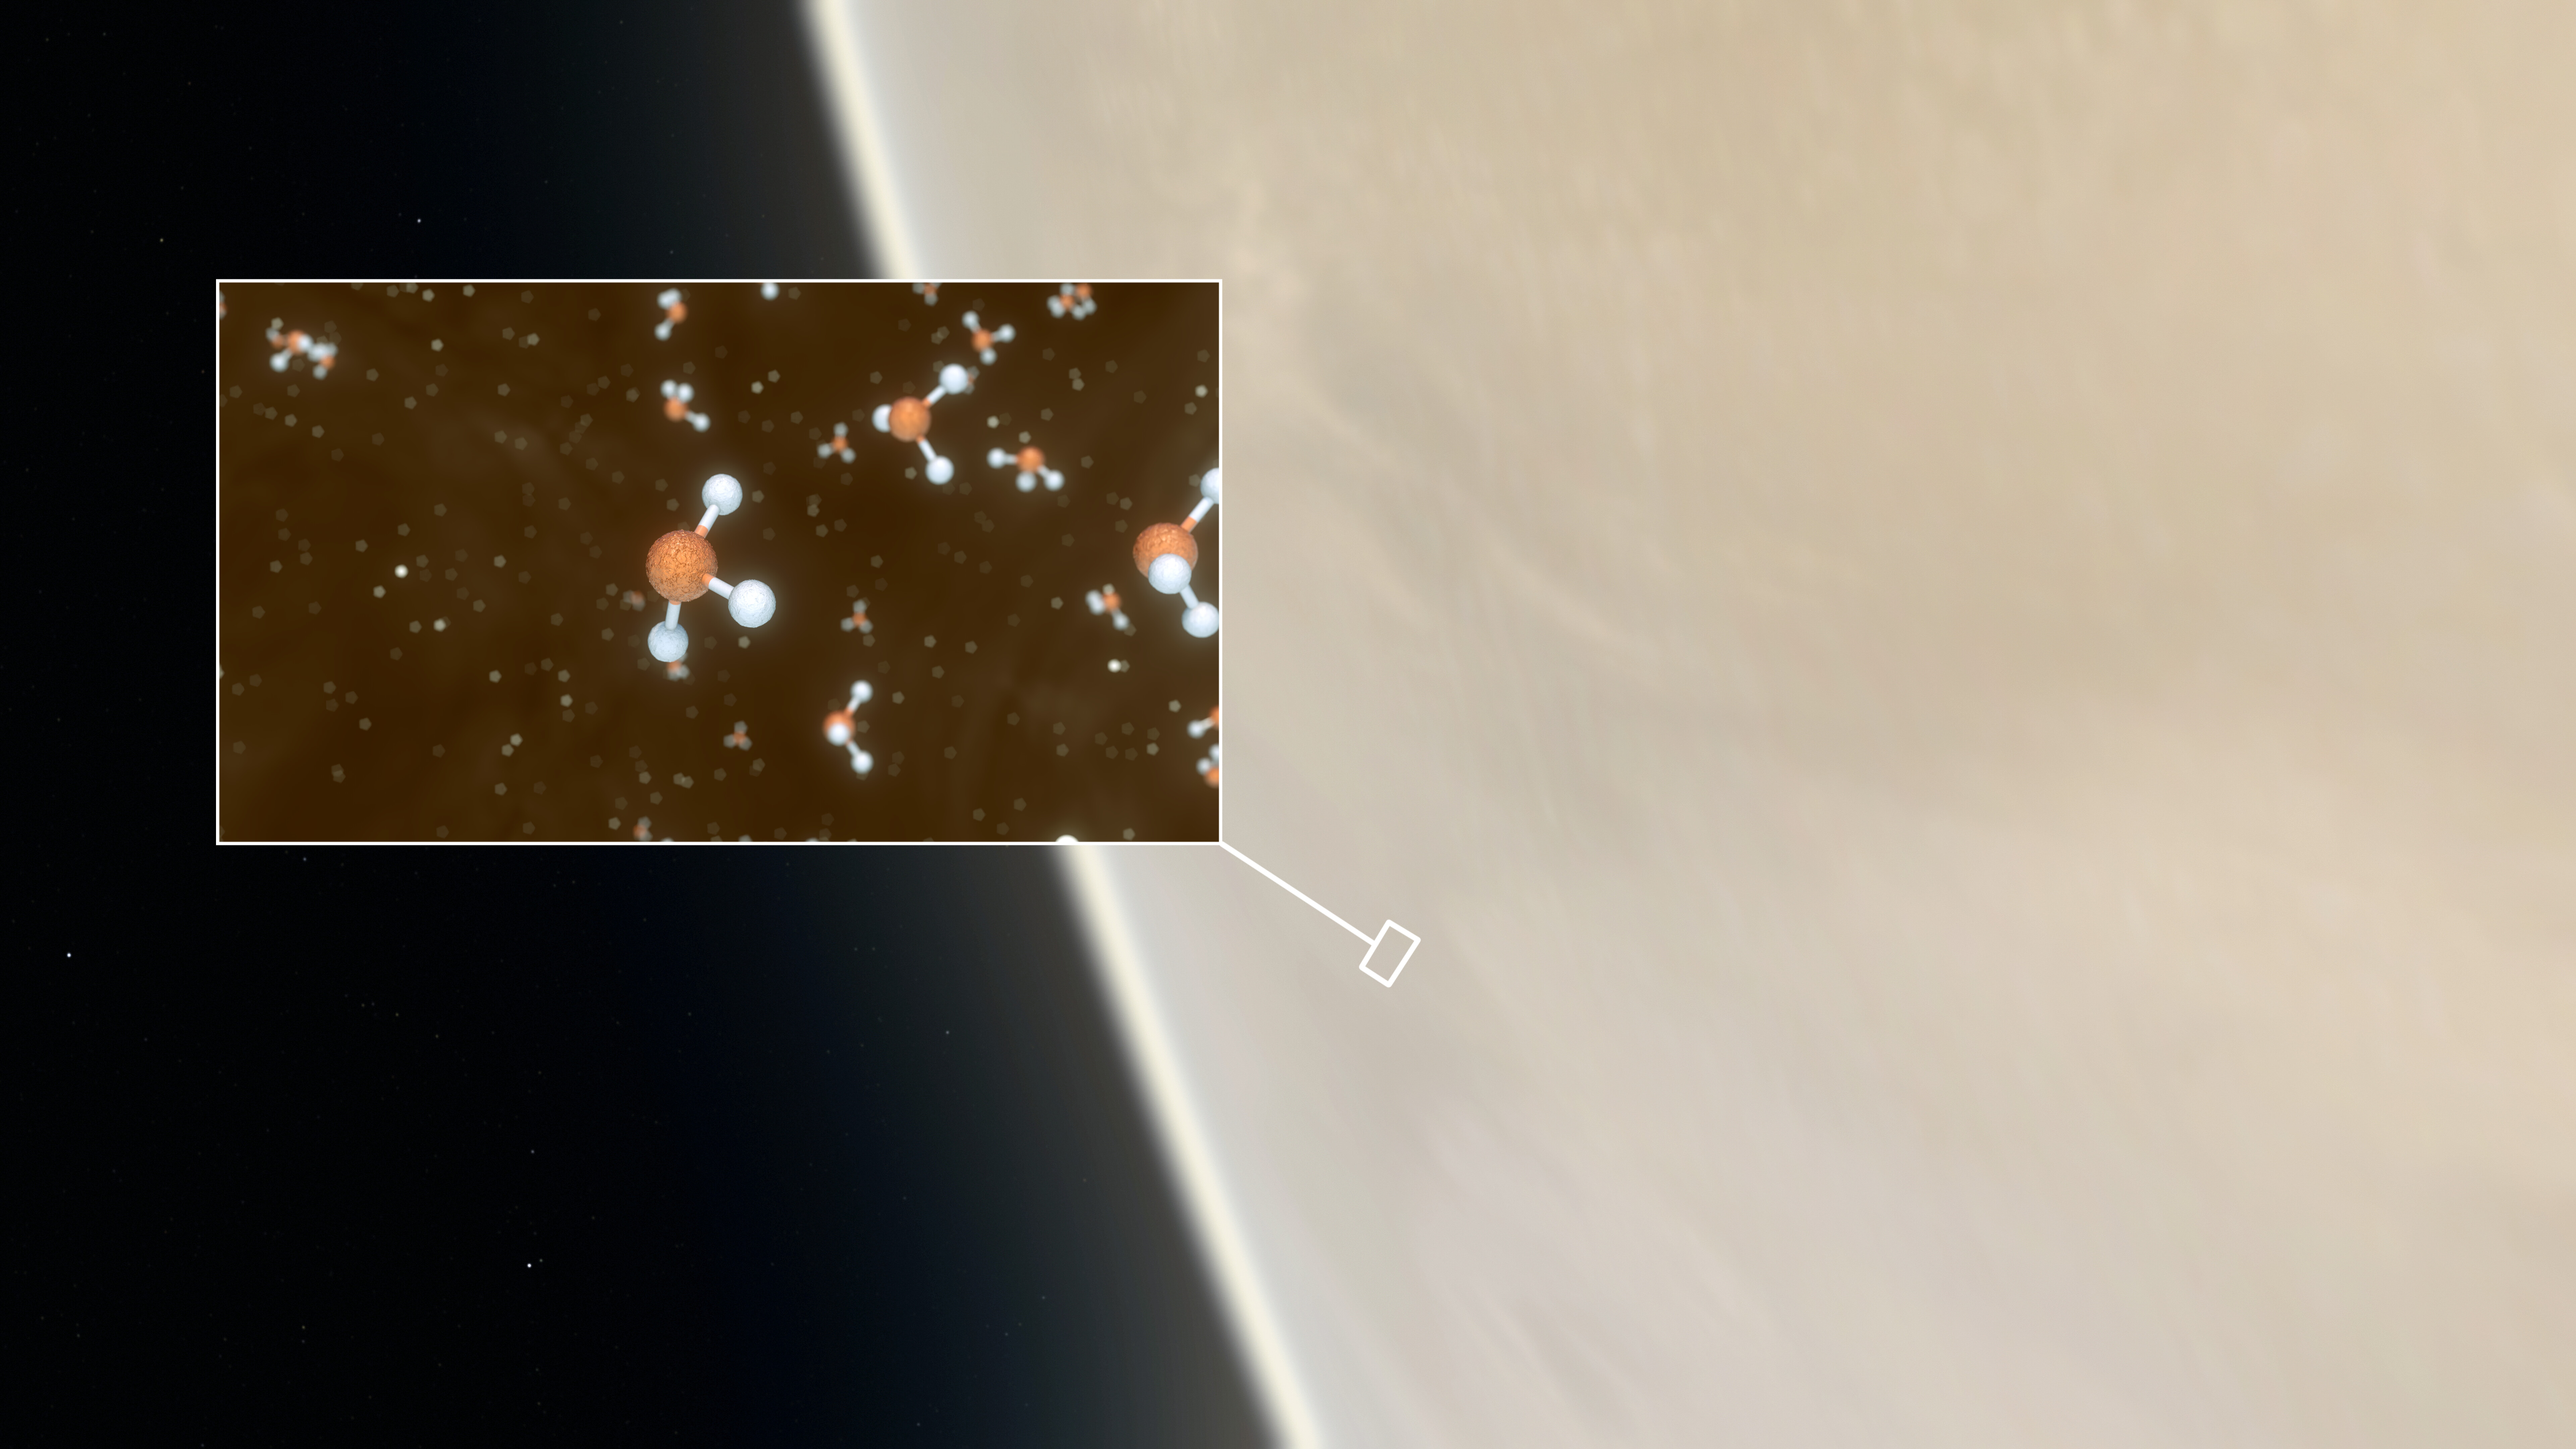

Phosphine detected in Venus's atmosphere

This artistic impression depicts our Solar System neighbour Venus, where scientists have confirmed the detection of phosphine molecules, a representation of which is shown in the inset. The molecules were detected in the Venusian high clouds in data from the James Clerk Maxwell Telescope and the Atacama Large Millimeter/submillimeter Array (ALMA). Astronomers have speculated for decades that life could exist in Venus’s high clouds. The detection of phosphine could point to such extra-terrestrial “aerial” life.

Credit: ESO/M. Kornmesser/L. Calçada & NASA/JPL/Caltech